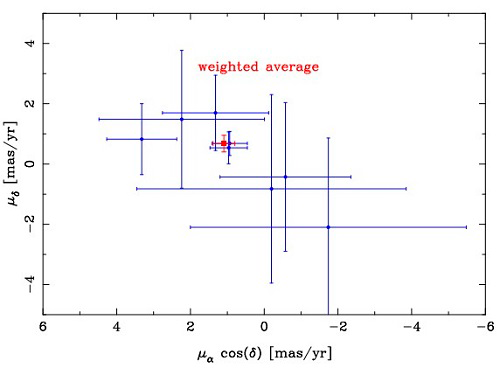

Absolute velocity of Pyxis

Absolute velocity of Pyxis. Each blue dot stands for a velocity derived from a single background galaxy. The red box shows the weighted average velocity derived from all galaxies. Only galaxies with small errors are shown for clarity.

Credit: International Gemini Observatory/NOIRLab/NSF/AURA